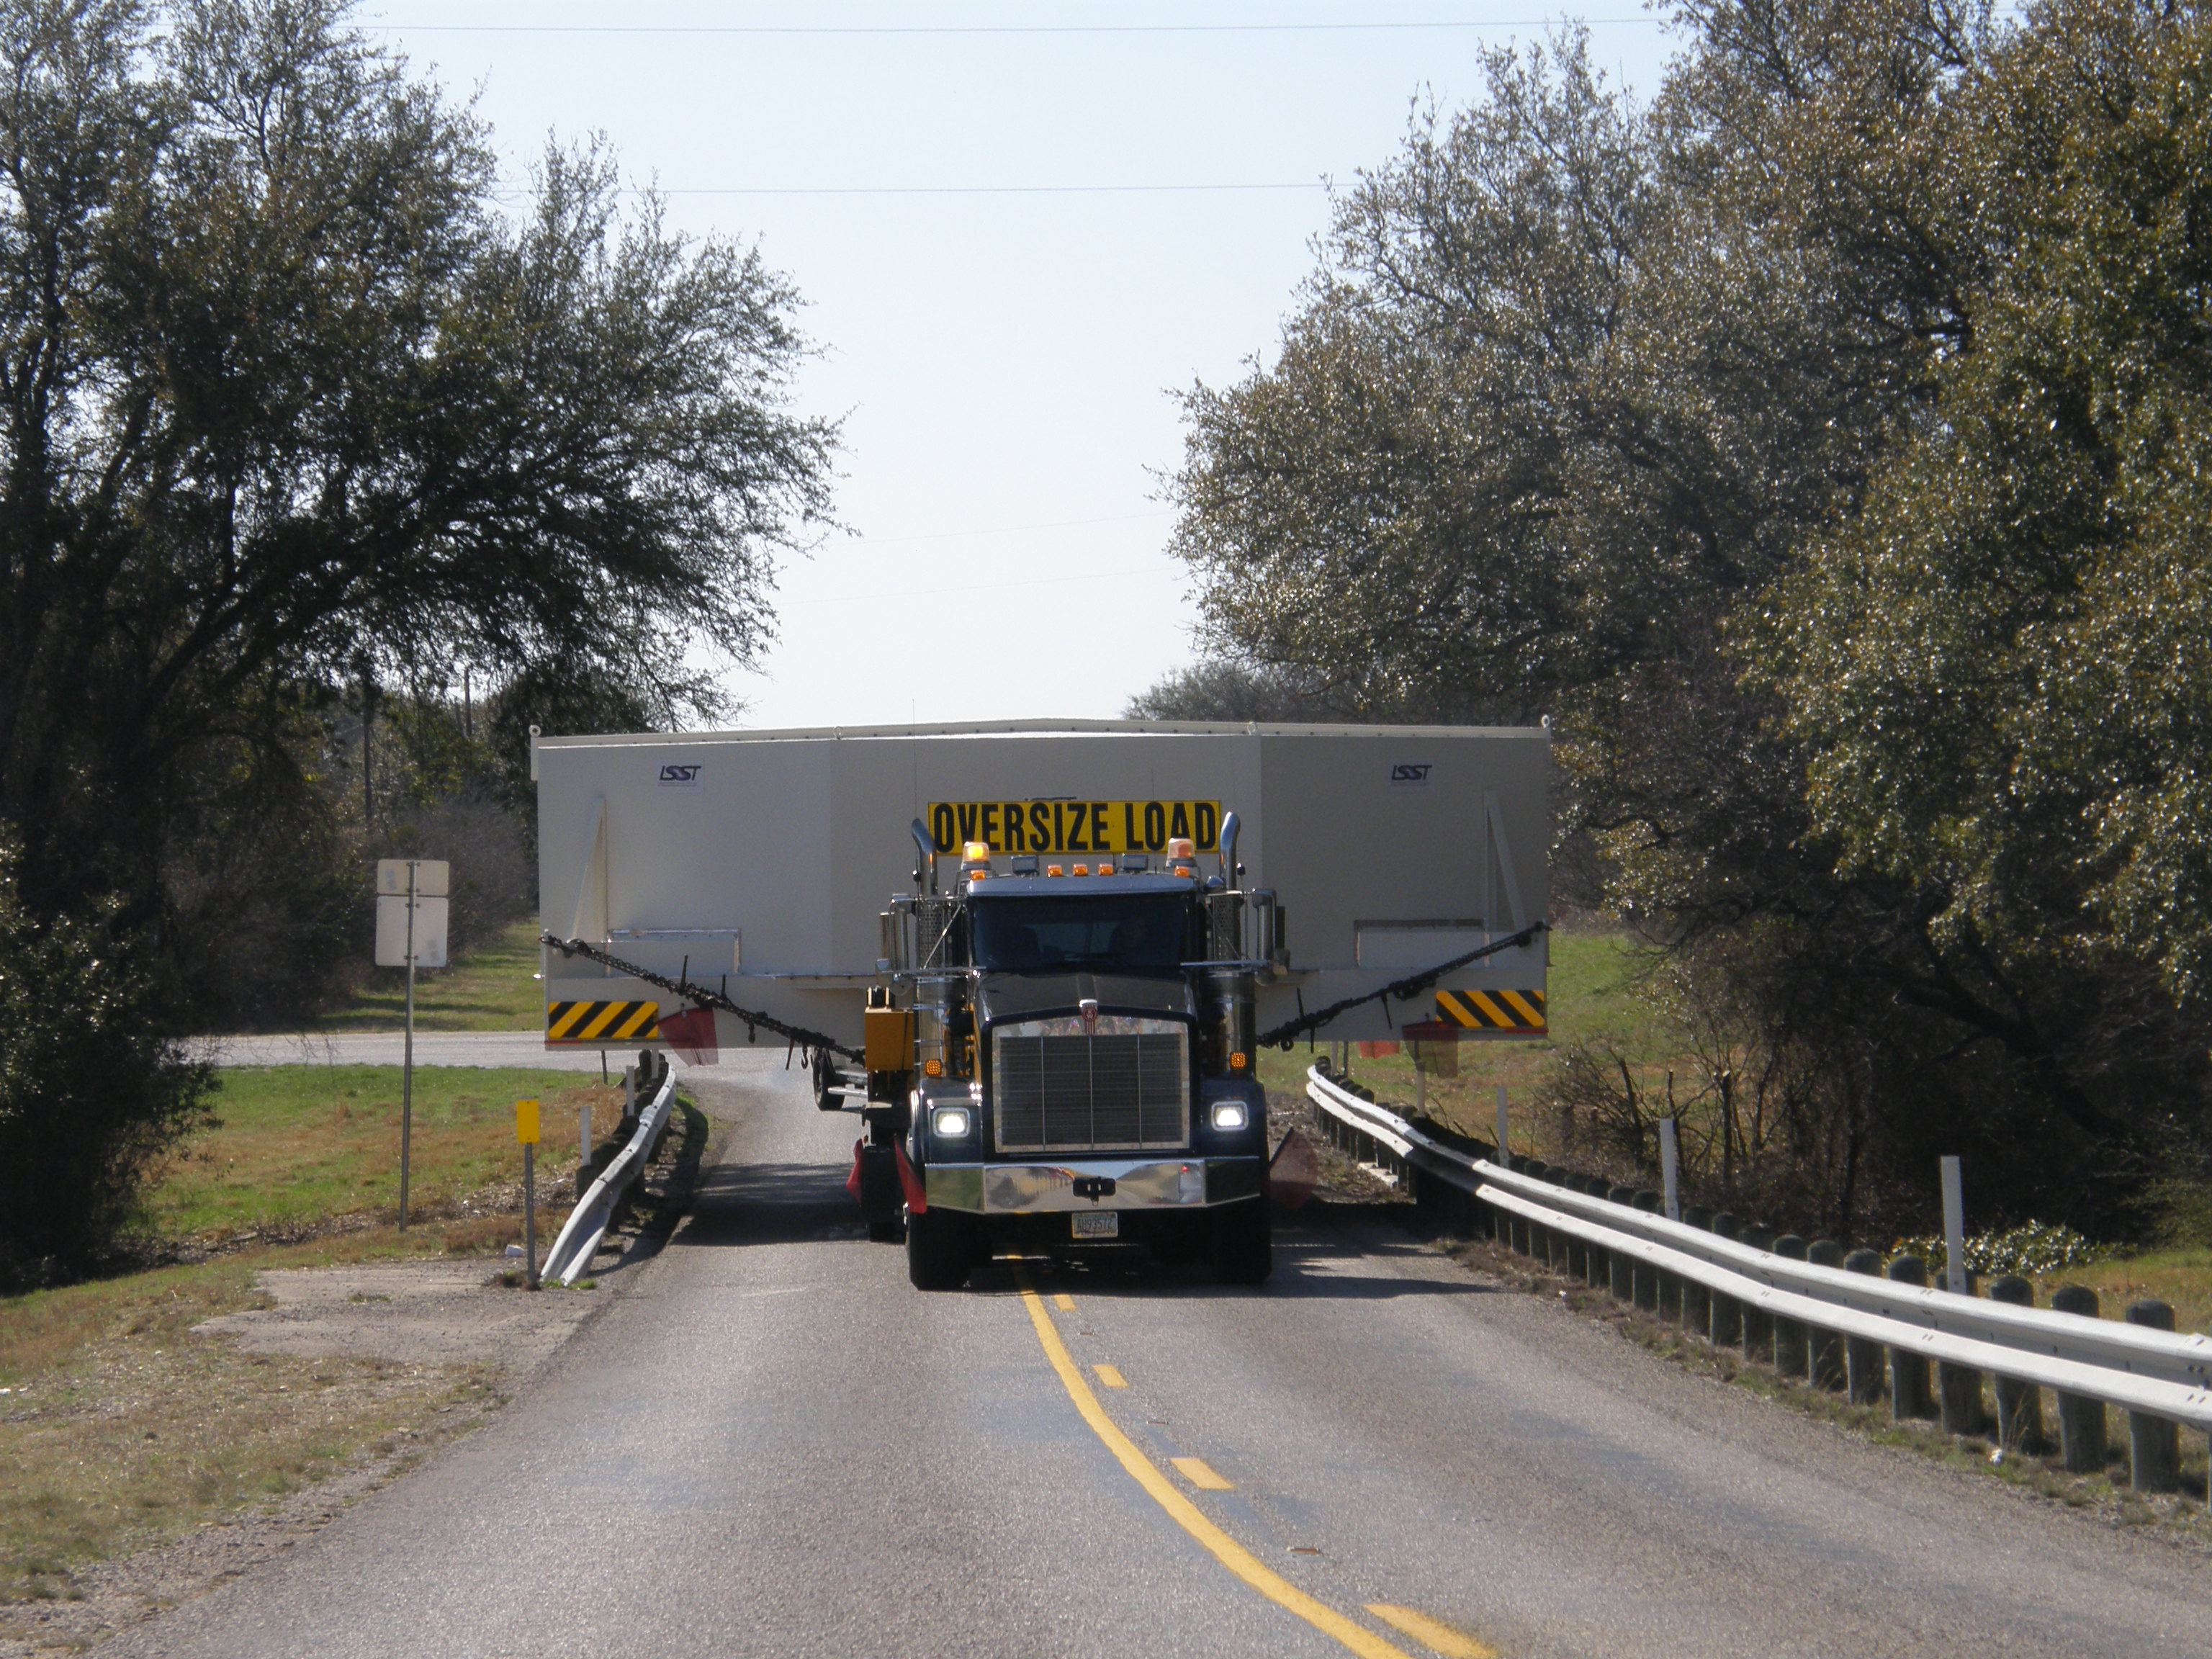

M1M3 Travels from Tucson to Houston

The LSST Primary/Tertiary Mirror (M1M3) in route from Tucson, where it left on March 15th, to Houston, where it arrived successfully on March 21st. From Houston, the mirror will ship to Coquimbo, Chile.

Credit: Precision Heavy Haul Inc./Rubin Observatory/NSF/AURA